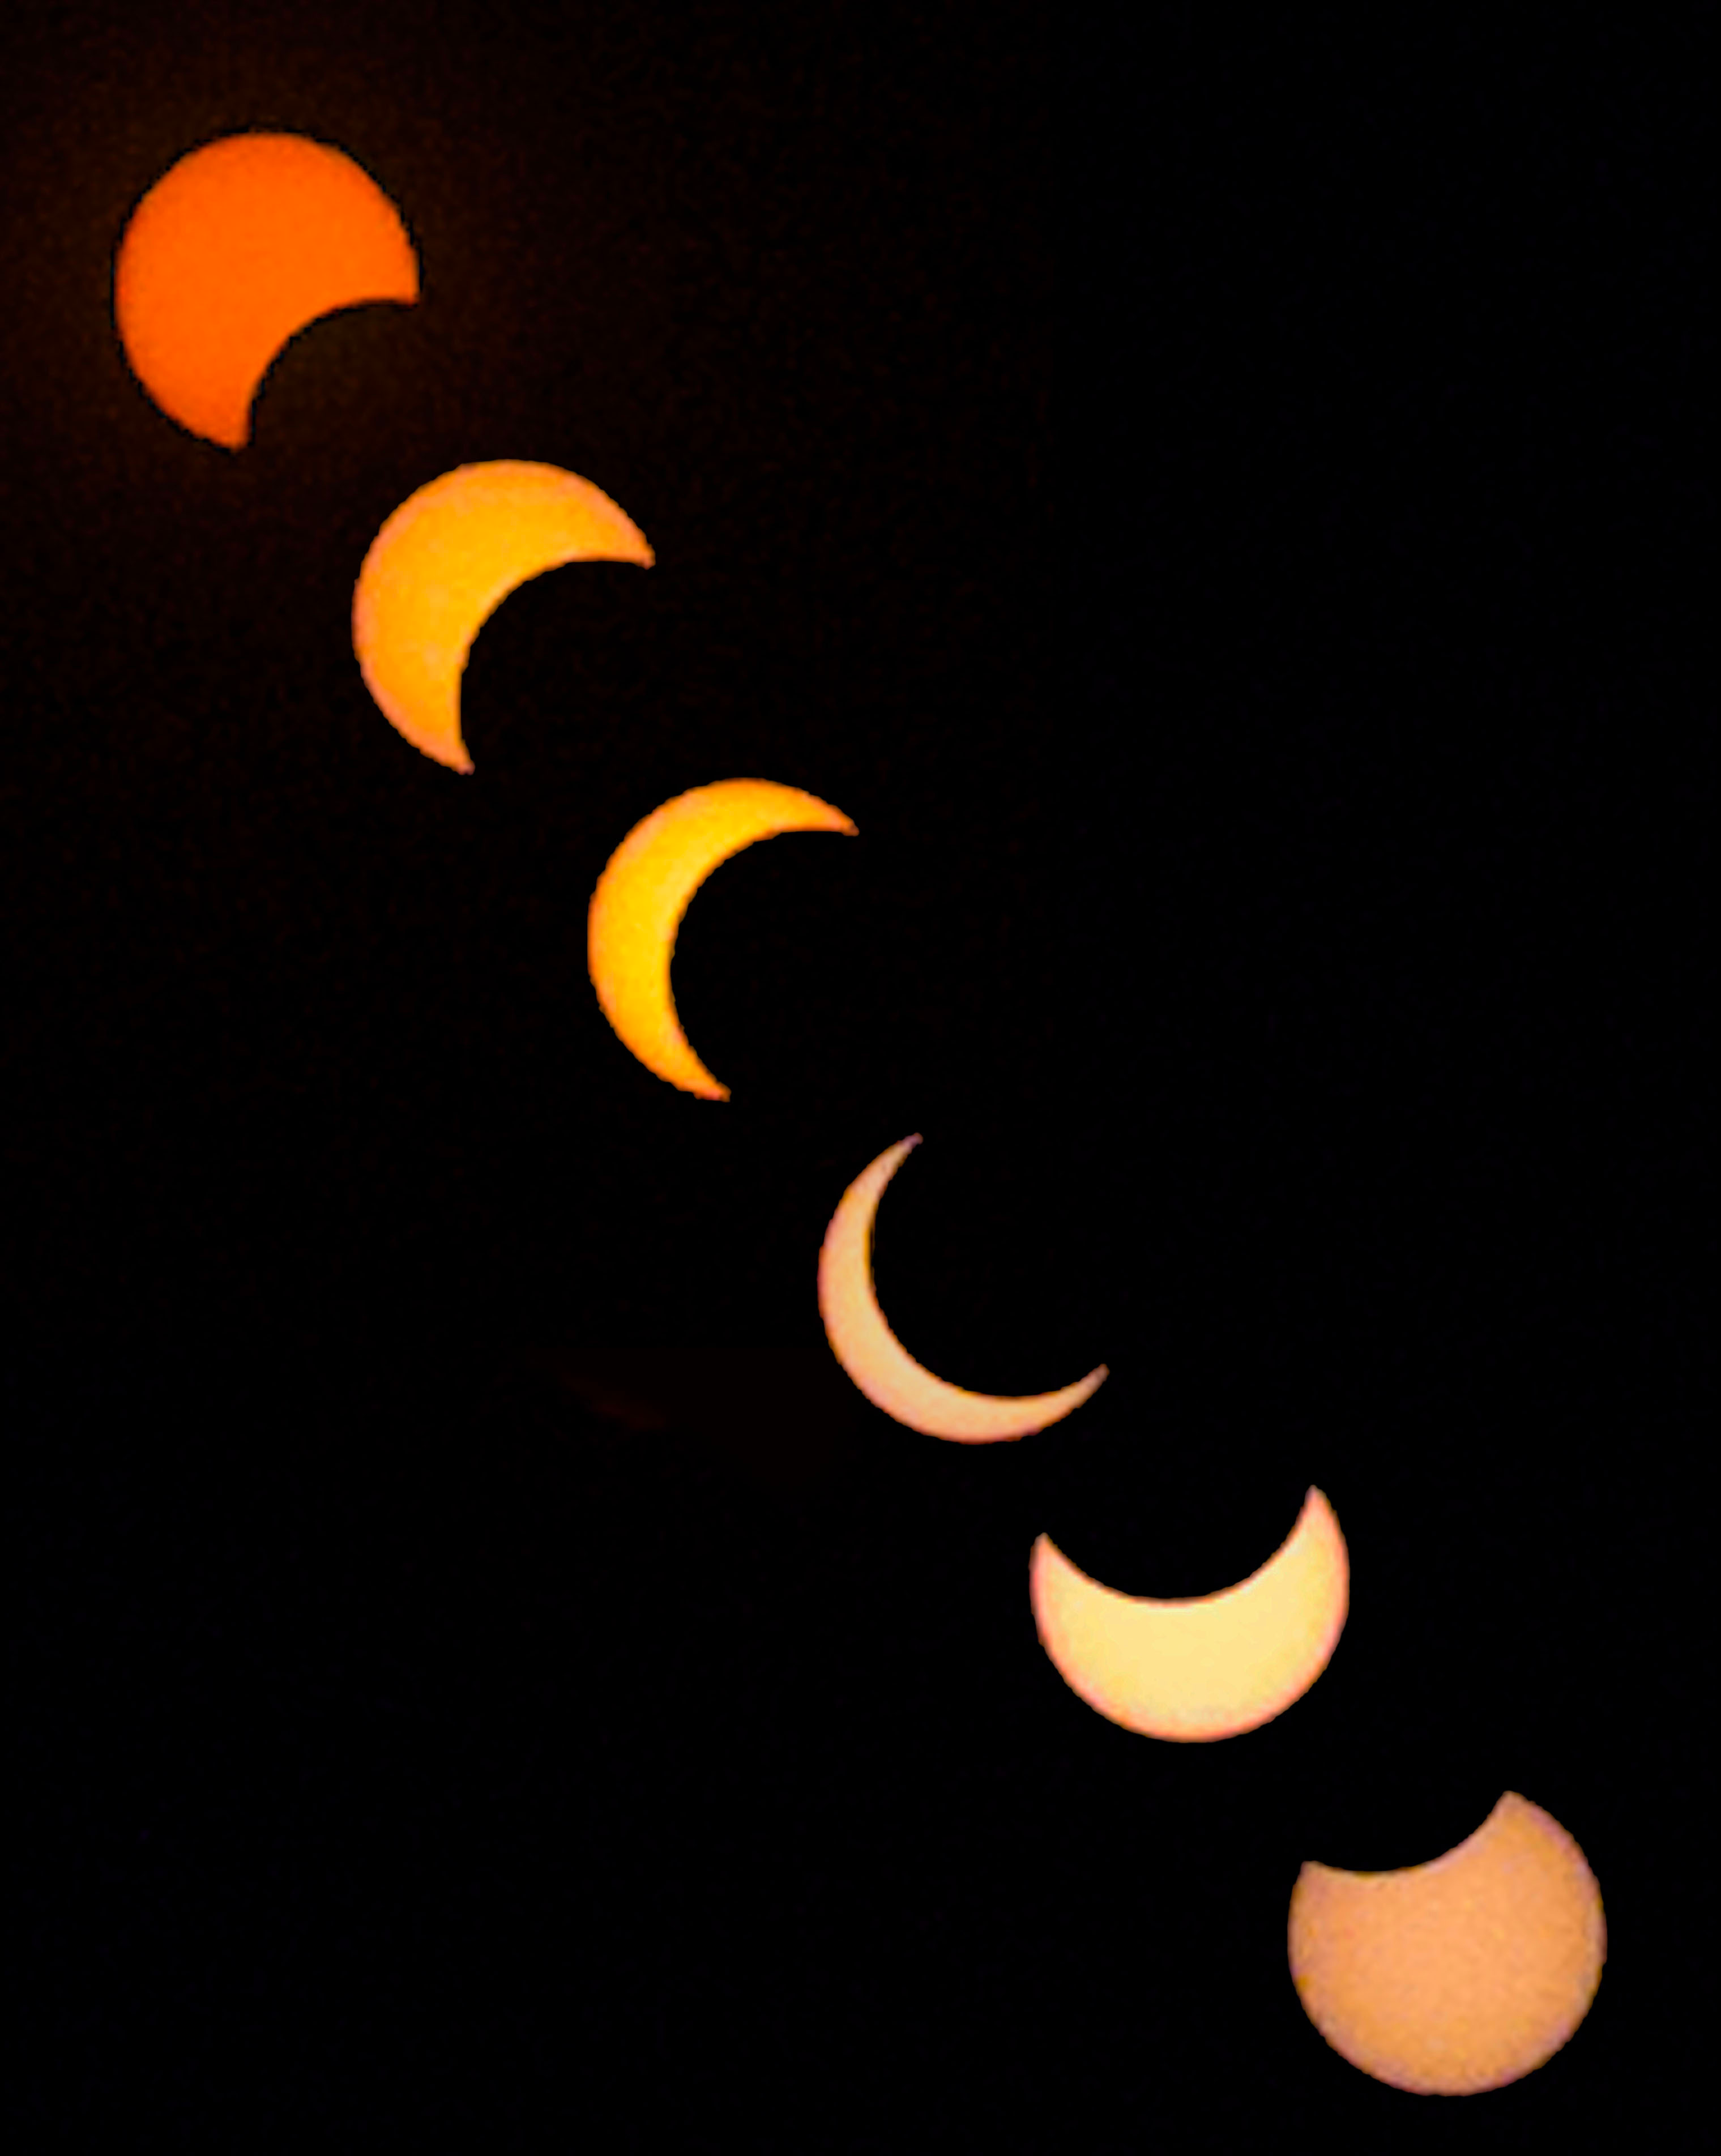

Smartphone Partial Eclipse Combined

Photographer: Douglas Duncan
Country: United States of America

In 2021 Maine, USA, bore witness to a captivating partial solar eclipse, an astronomical spectacle when the Moon passes between Earth and the Sun, partially blocking the Sun’s radiant light as viewed from Earth. This image used a smartphone and an app and filter called Solar Snap, invented by the photographer, to capture various stages of this celestial phenomenon. It is important to note that observing a solar eclipse should only be done with proper eye protection to avoid eye damage caused by direct exposure to sunlight. During a solar eclipse, the Moon reaches a point in its orbit where it is between Earth and the Sun, resulting in partial or complete coverage of the Sun’s disc, depending on the specific relative positions. This composite image seamlessly combines six distinct moments, presenting the Moon's gradual journey across the Sun’s disc, and receives an honourable mention in the category of Still images taken exclusively with smartphones/mobile devices. Each crescent showcased represents a unique phase of this captivating event, offering a fleeting glimpse into the wonder of our natural world. Accessible tools like smartphones, coupled with appropriate apps and filters, enable individuals to safely document and cherish these remarkable celestial events.

Also see image in Zenodo: https://doi.org/10.5281/zenodo.10359529

Credit: Douglas Duncan/IAU OAE (CC BY 4.0)